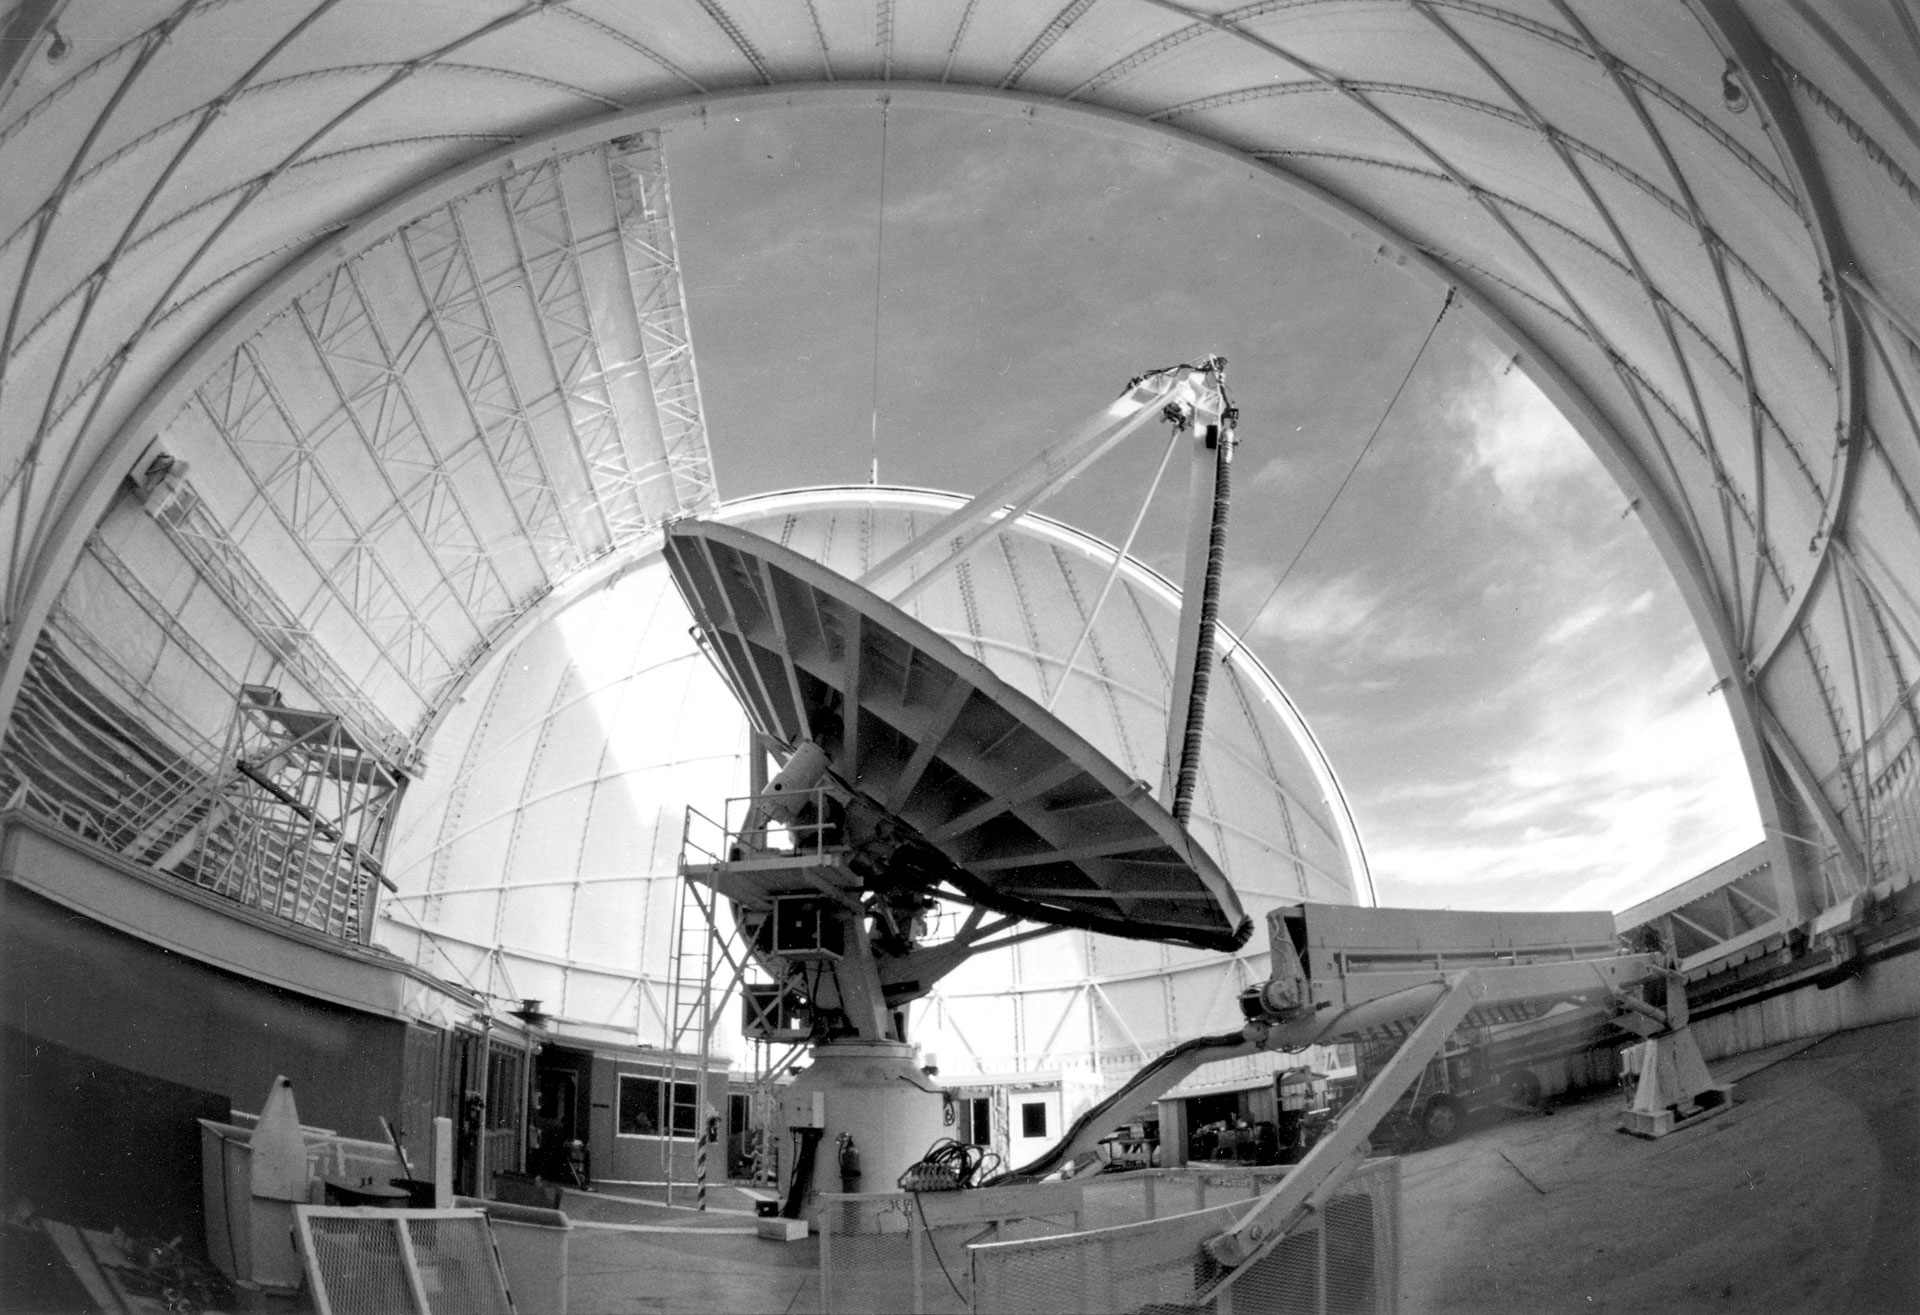

The 36-foot telescope on Kitt Peak, Arizona

The 36-foot telescope on Kitt Peak in Arizona was used to map the millimeter-wave Universe from 1968 until the summer of 1968 when it was closed for an extensive upgrade. In January 1984, the telescope was rededicated as the 12-meter Telescope, for its surface had been refined and its receivers improved to increase its abilities to see these shorter-wavelength radio waves. The 12-meter became famous for detecting dozens of molecules in space and inspiring the design of the Atacama Large Millimeter/submillimeter Array (ALMA).

Credit: NRAO/AUI/NSF